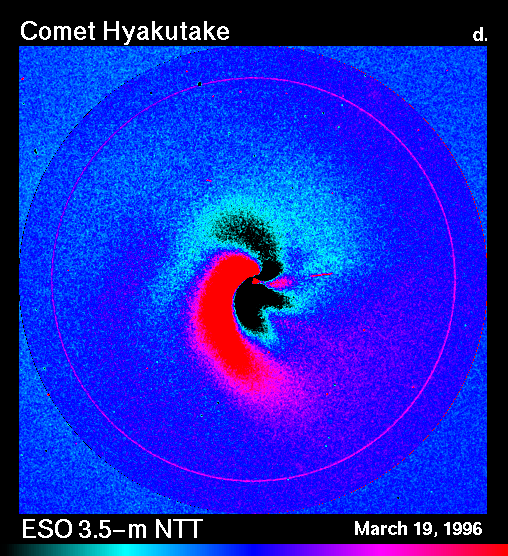

Dust jets in comet Hyakutake

Strong dust jets are visible in this image. They trace the ejection of dust particles from the surface of the cometary nucleus. Of particular interest is the fact that there are substantial morphological changes on arcsec scale within the short time interval between these exposures. This is well brought out on a 'differential' frame that has been obtained by subtracting the frame from the later epoch from that of the earlier one.

On this false-colour photo, black areas are where the intensity is strongest in the first image (eso9623b), and red where it is so in the second image (eso9623c). In addition to a well indicated clockwise rotation of approx. 20 deg, there are also apparent changes in the jet structure; for instance, there seems to be more such structures in the first frame than in the second. By careful comparison, these differences can be perceived directly on the combined frames also.

Credit: ESO